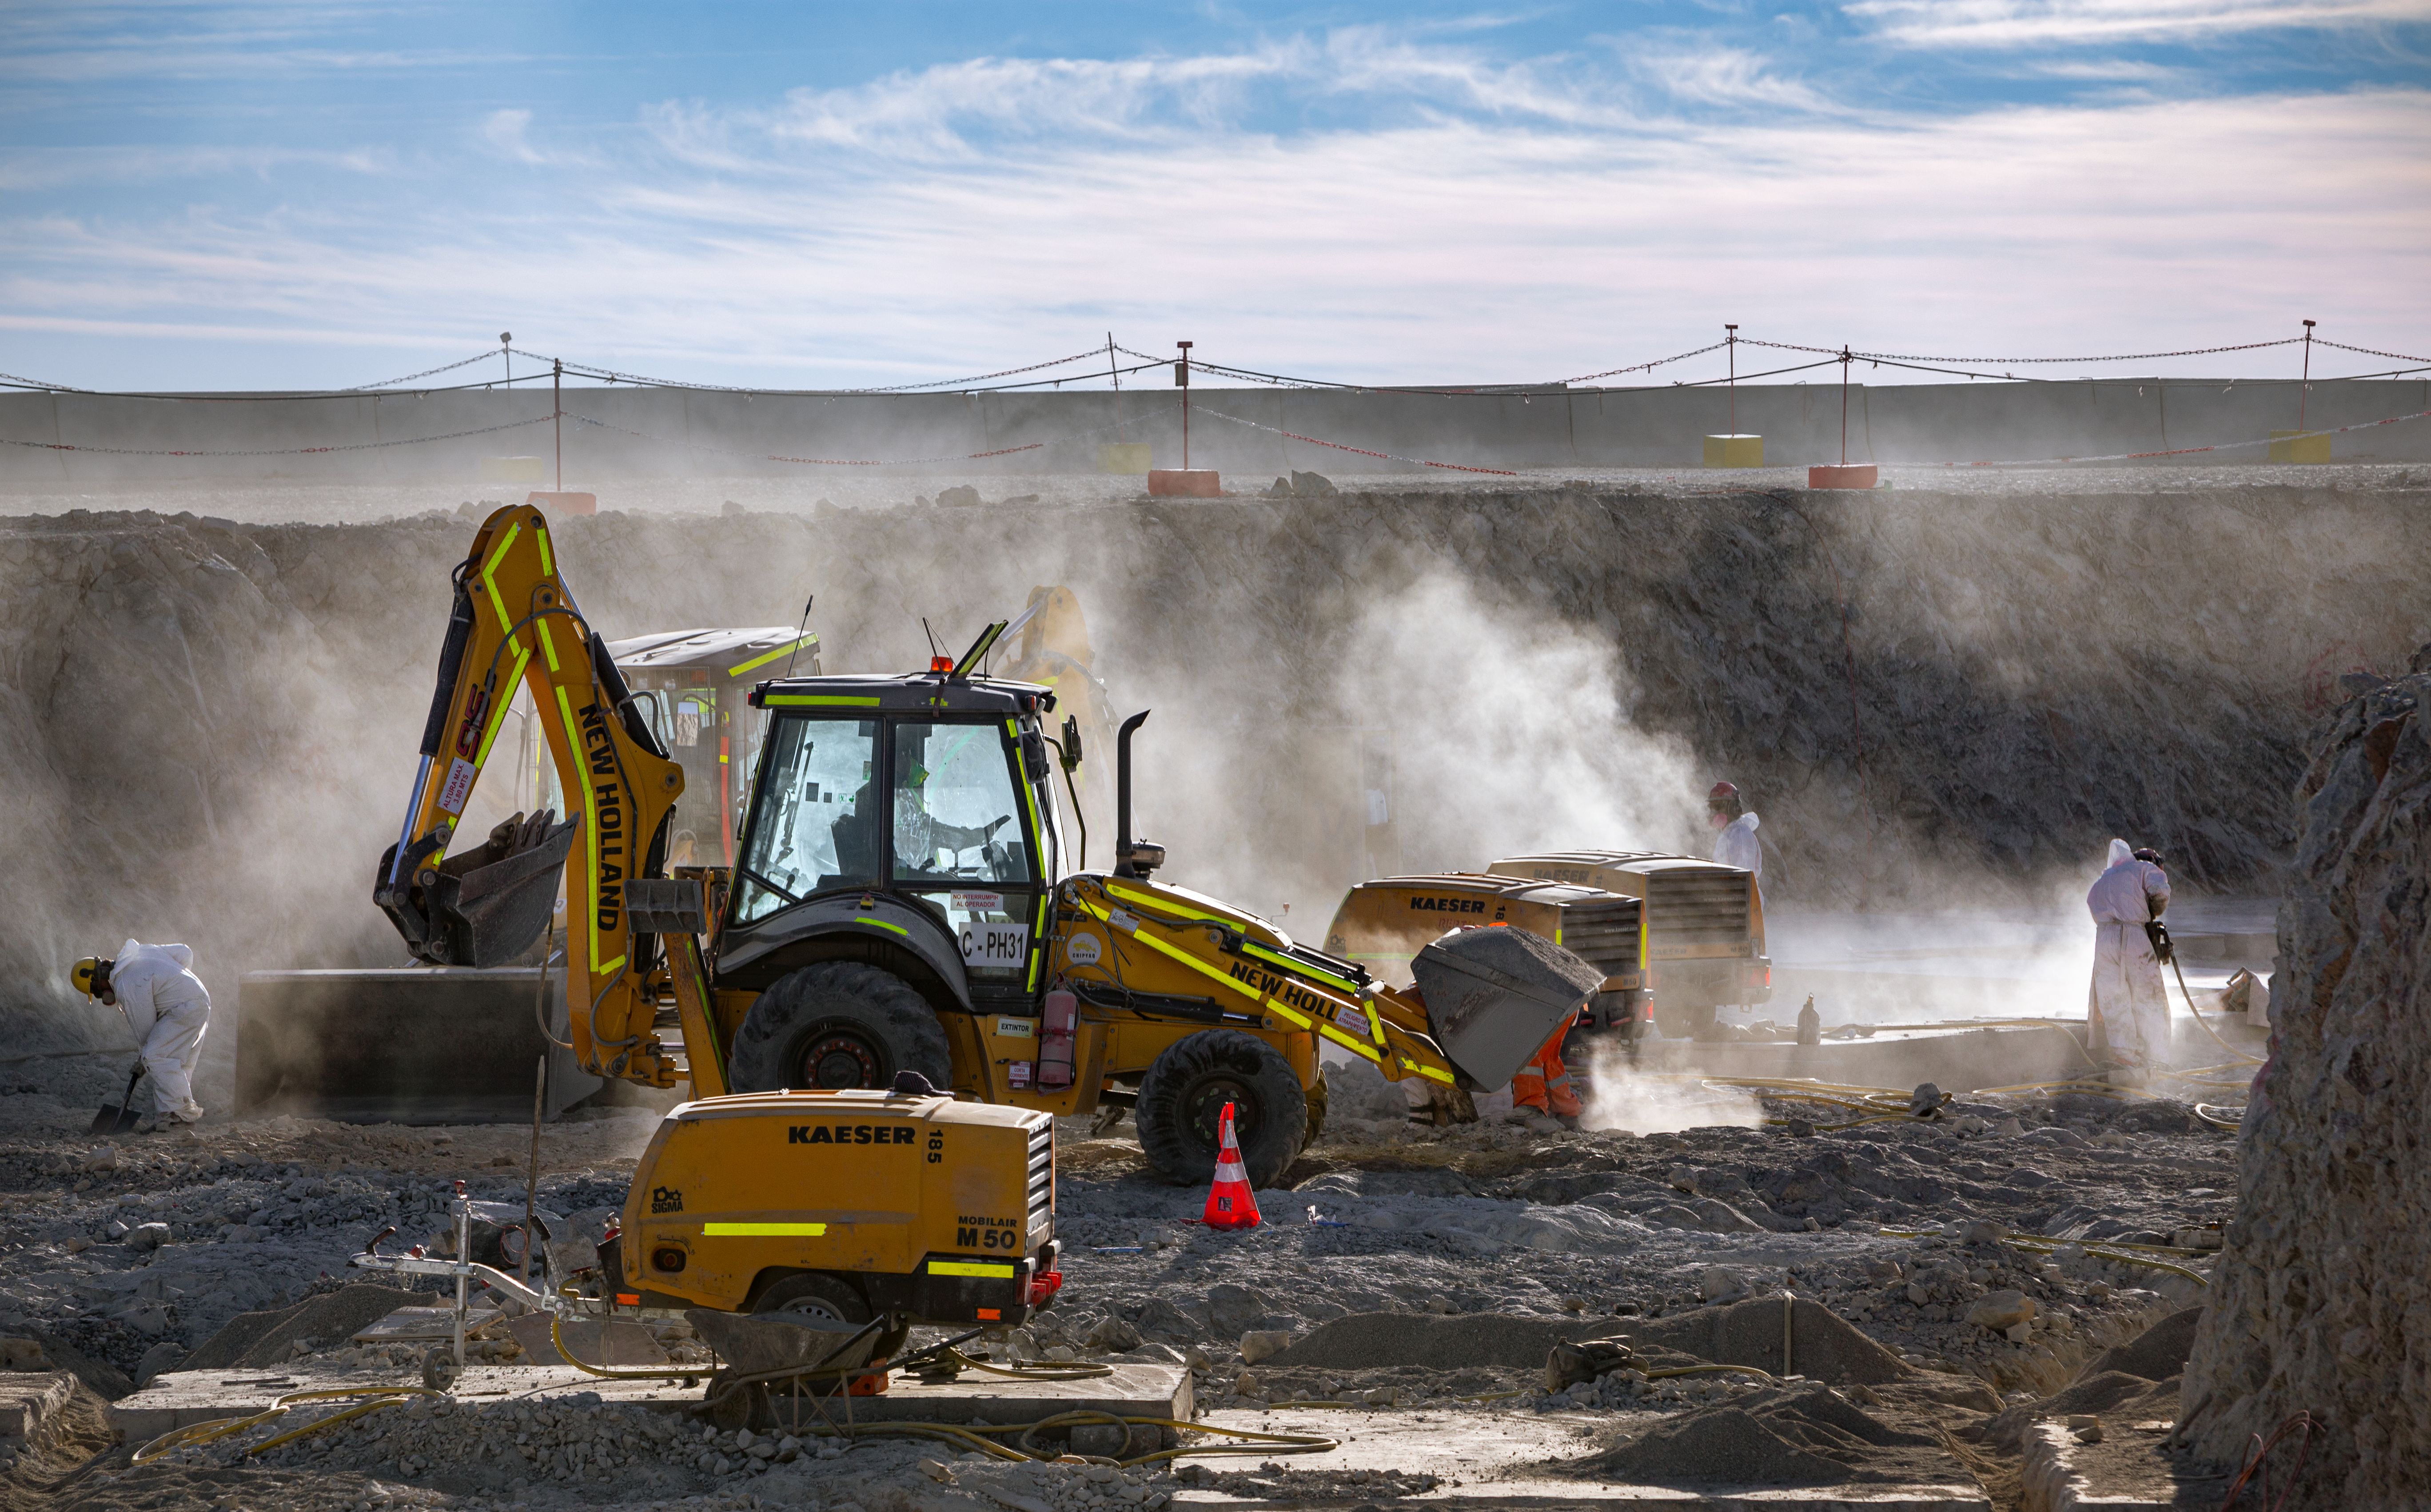

Construction of the ELT in Chile

Construction of the Extremely Large Telescope (ELT) in Cerro Armazones in Chile. The ELT will be the biggest "eye to the sky" with a 39-metre primary mirror, perfect for observing extra-solar planets, early-Universe galaxies and the nature of dark matter. The high number of clear nights, the atmosphere and other elements makes this an advantageous site for astronomy.

Credit: ESO/M. Zamani